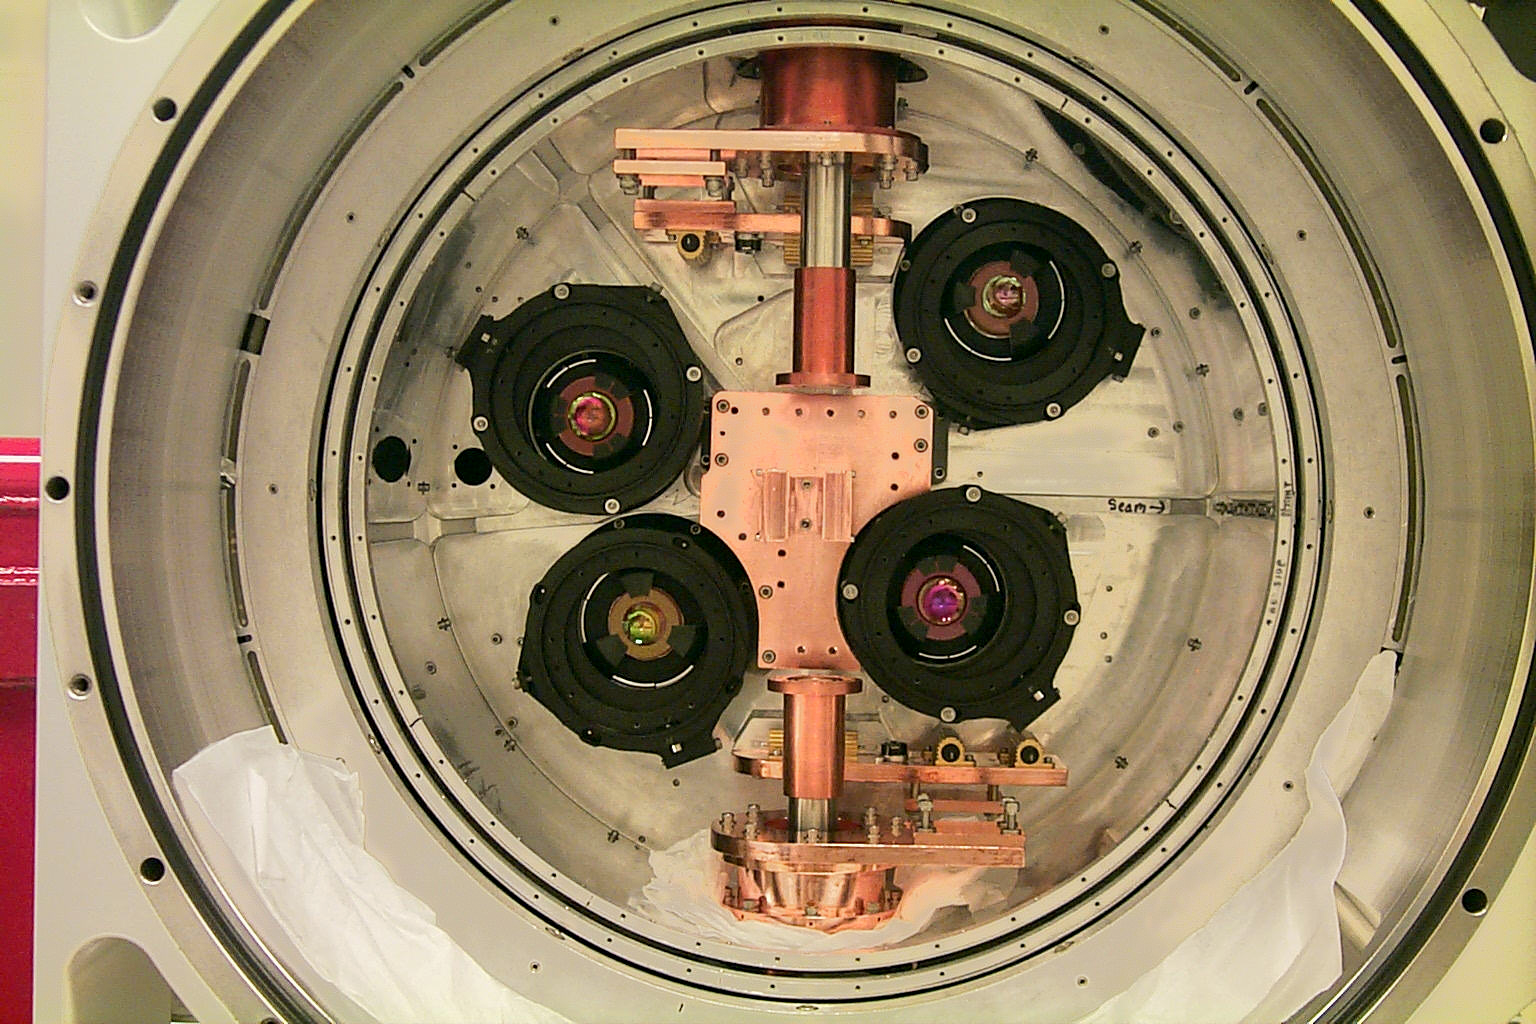

New SQIID detectors

Refurbishment of the SQIID camera with new 512x512 detectors. SQIID (Simultaneous Quad Infrared Imaging Device) can simultaneously image in the J, H, K and L pass bands, covering over three arc minutes of the sky at the 4-meter and nearly six arc minutes at the 2.1-meter. See the article in the NOAO March 2000 newsletter.

Credit: NOIRLab/NSF/AURA